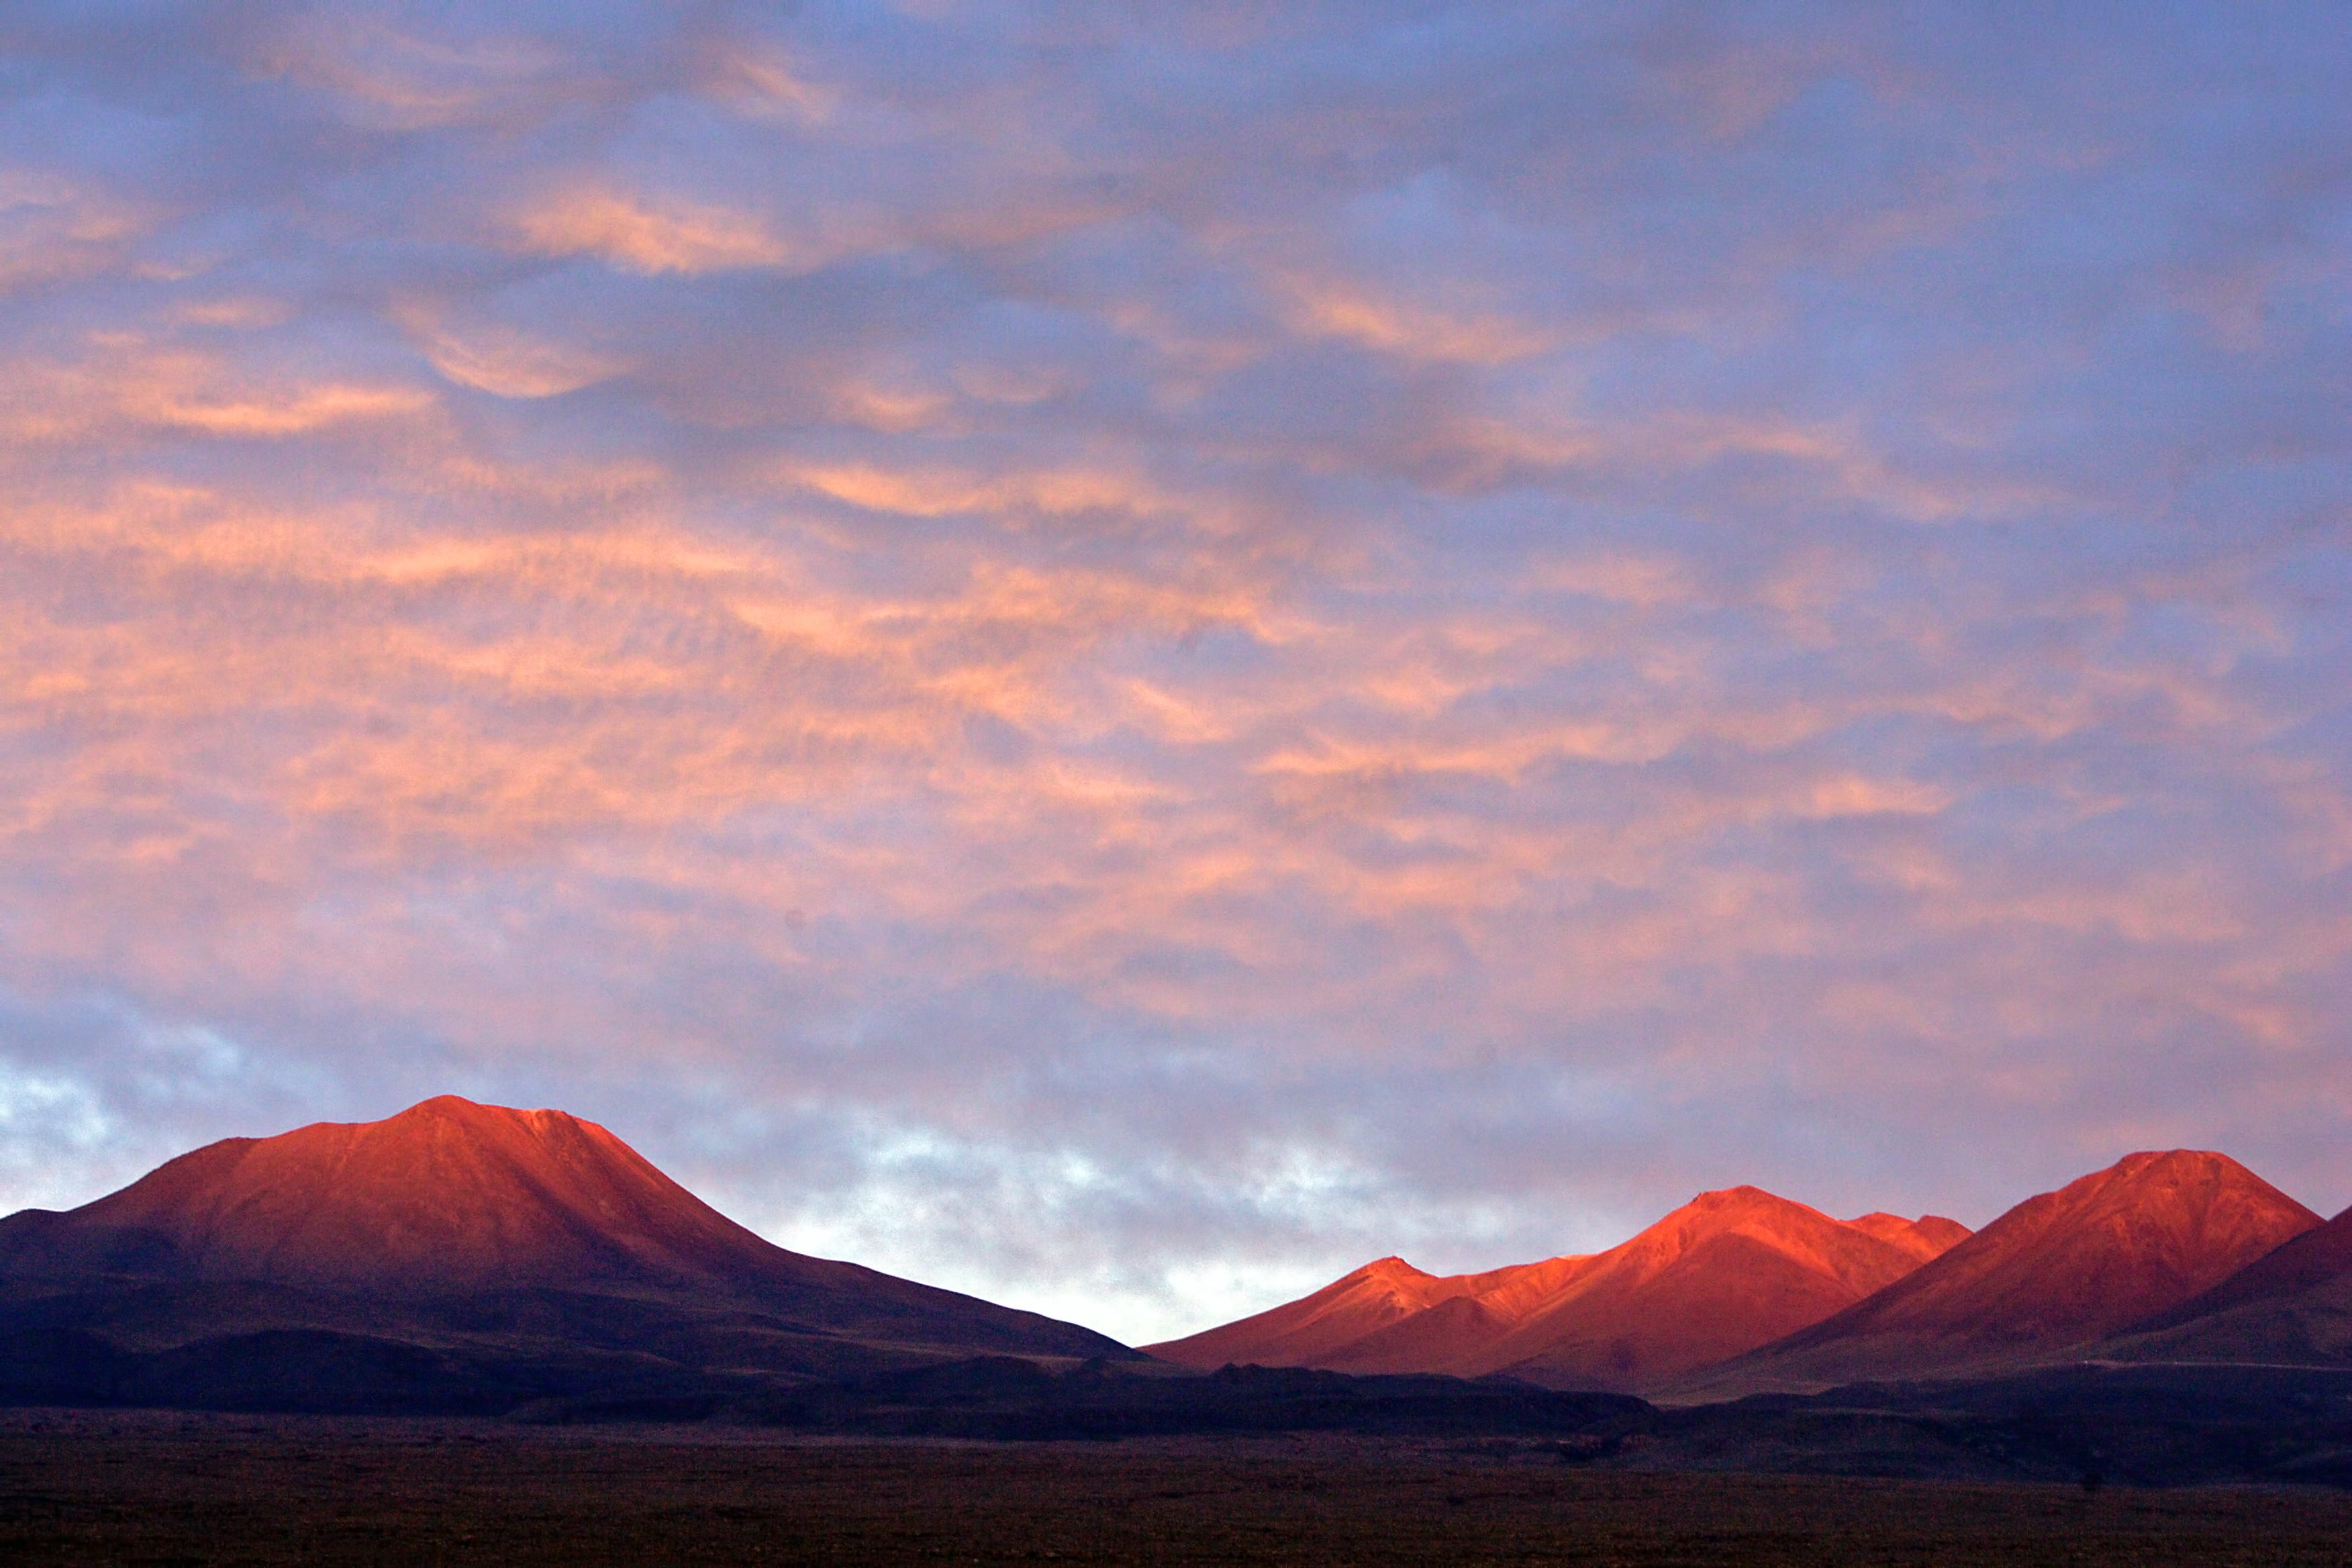

Red sky at night

Cloud formations in the desert skies.

Credit: AUI/NRAO, Carlos Padilla